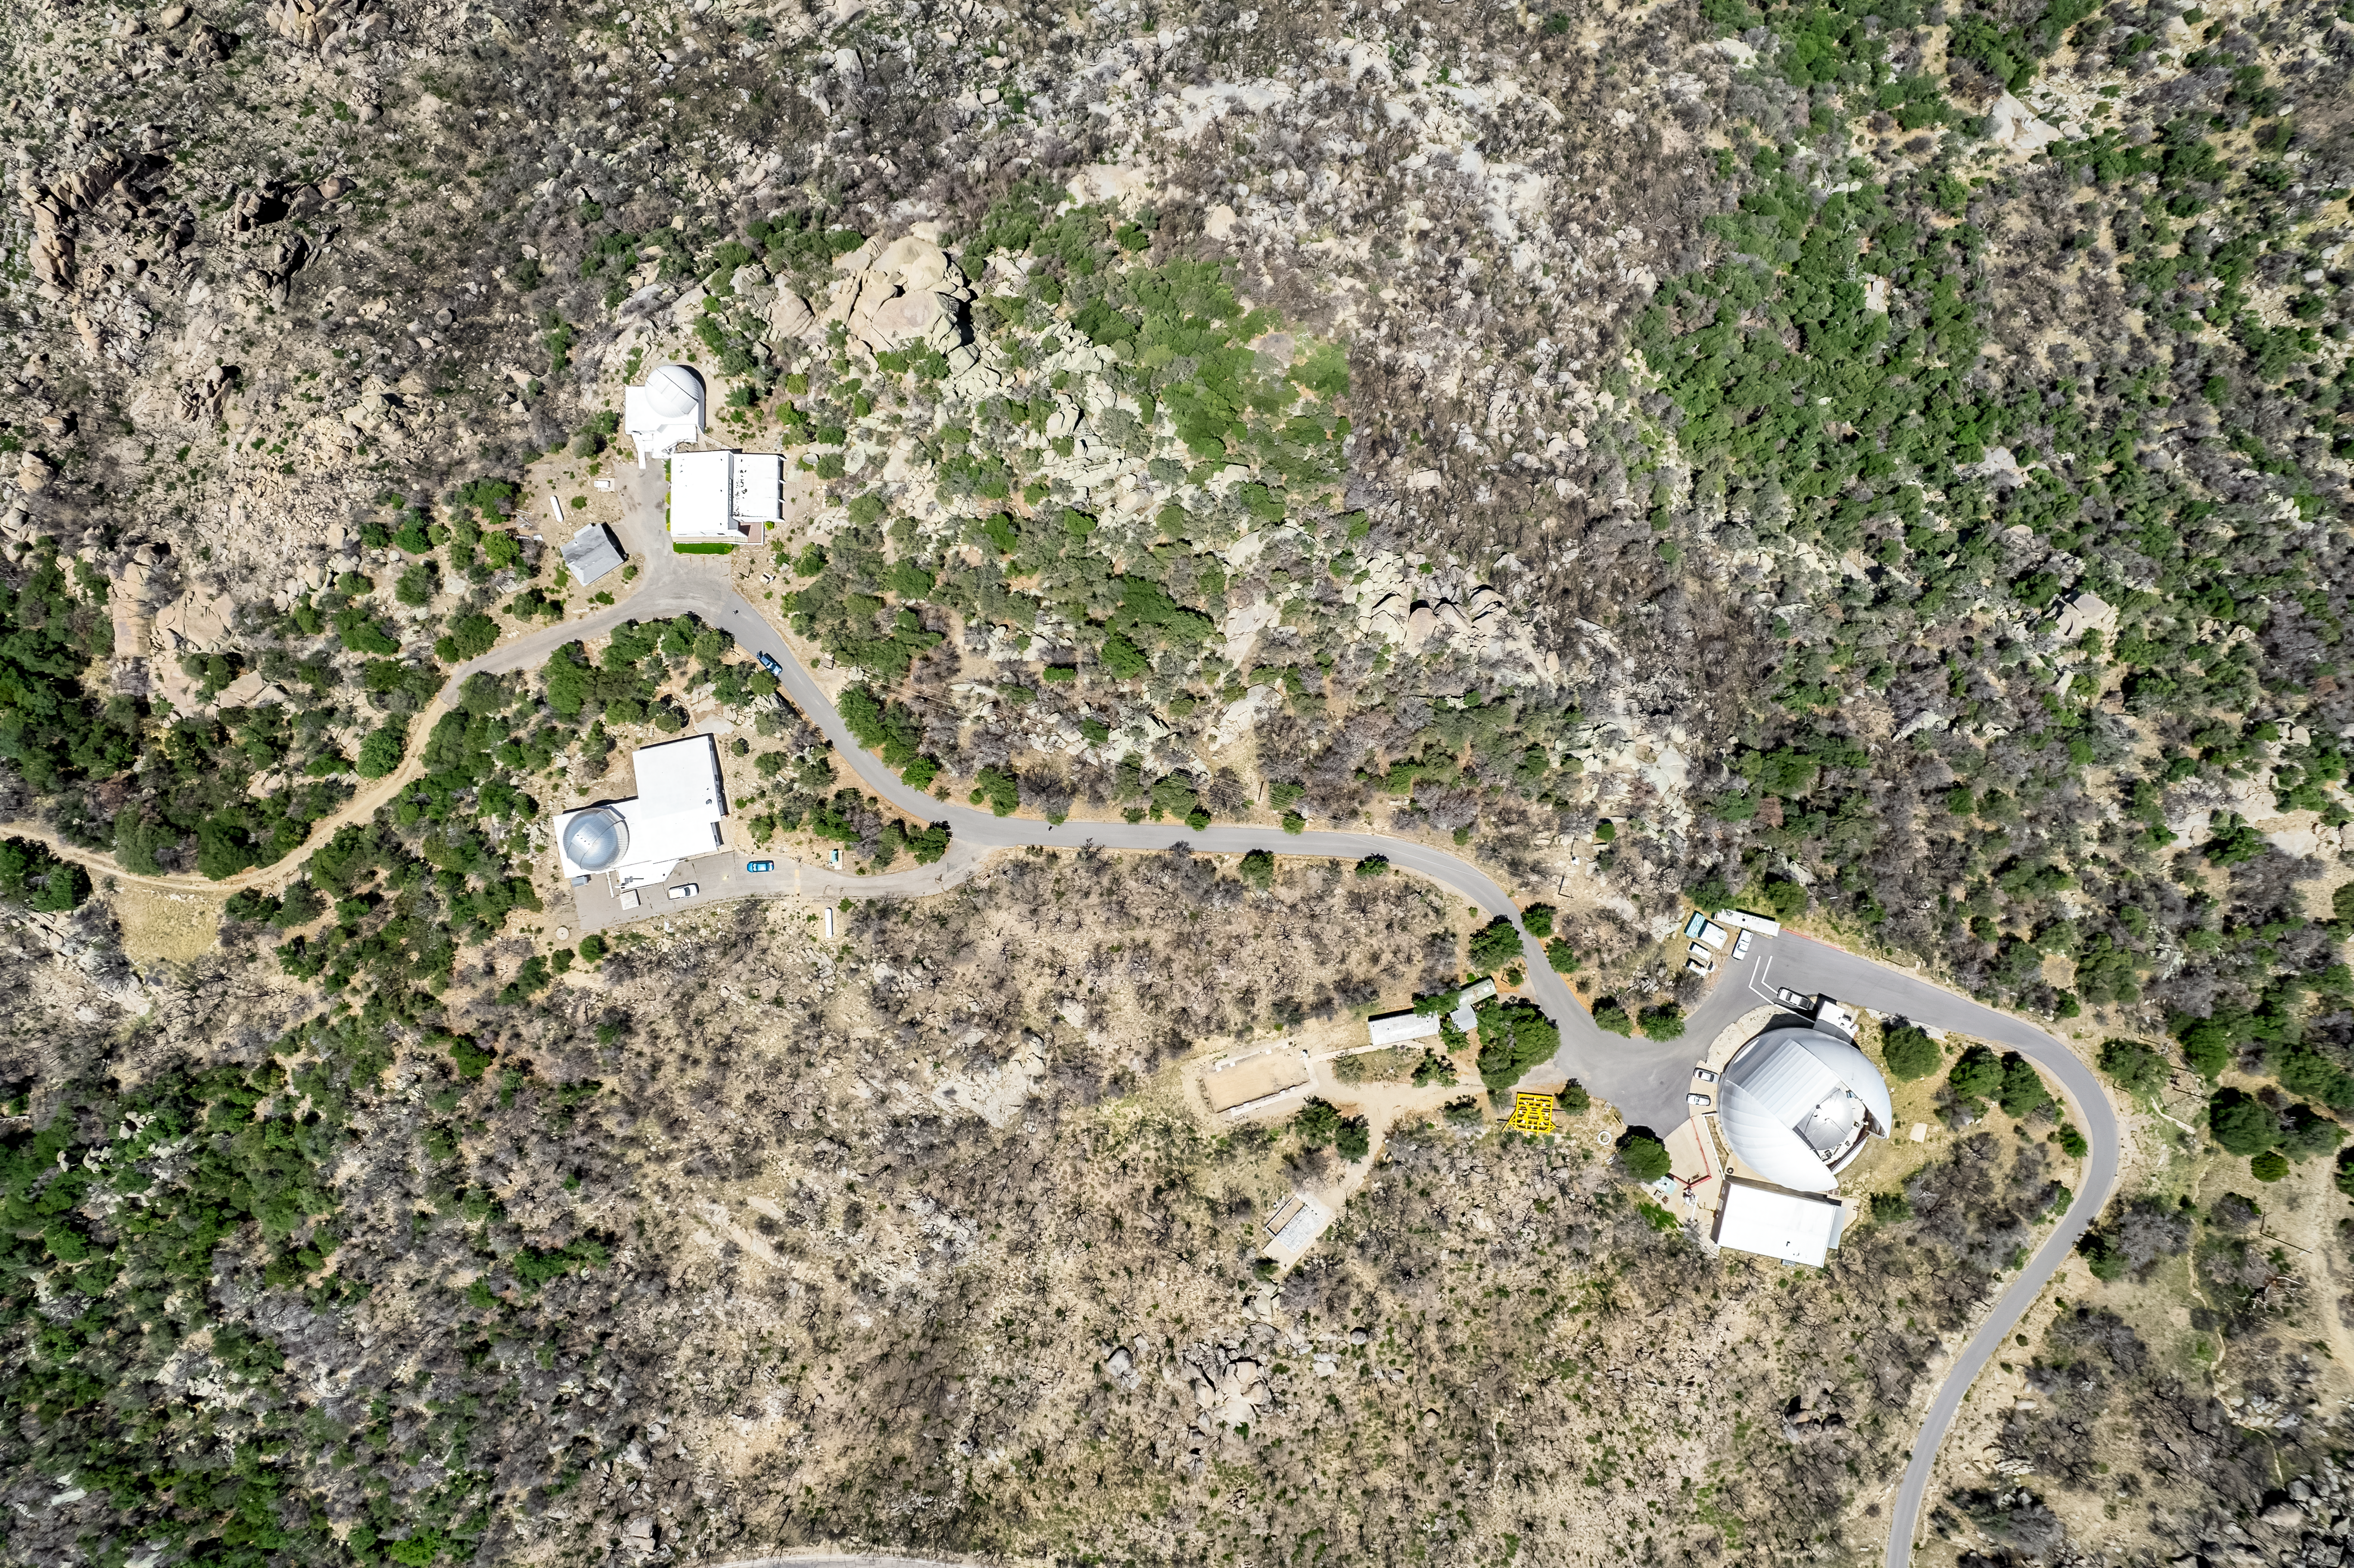

Aerial View of Kitt Peak

Aerial view of Kitt Peak National Observatory's southwestern ridge, featuring the McGraw-Hill 1.3-meter Telescope (top left), the Hiltner 2.4-meter Telescope (bottom left), and the UA ARO 12-meter Telescope (right).

Credit: KPNO/NOIRLab/NSF/AURA/P. Marenfeld